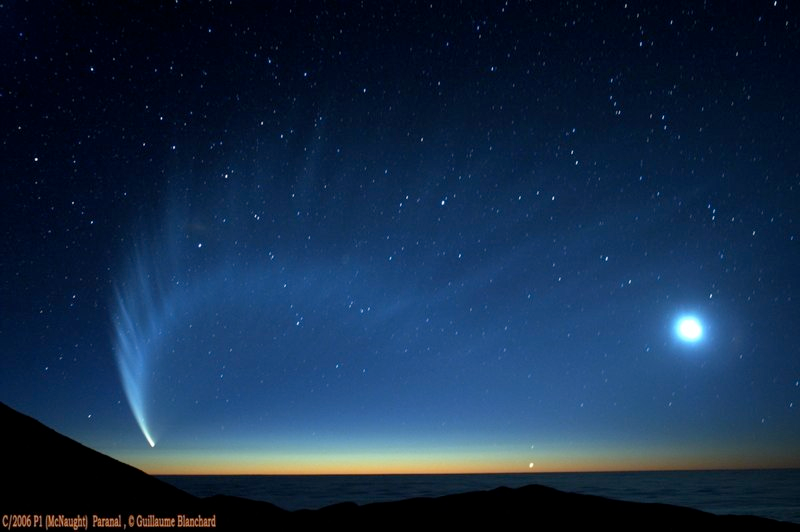

Comet McNaught

Images collected by ESO staff of the very bright comet McNaught that was visible in Europe early January 2007 and is presently visible from the Southern Hemisphere.

Credit: ESO